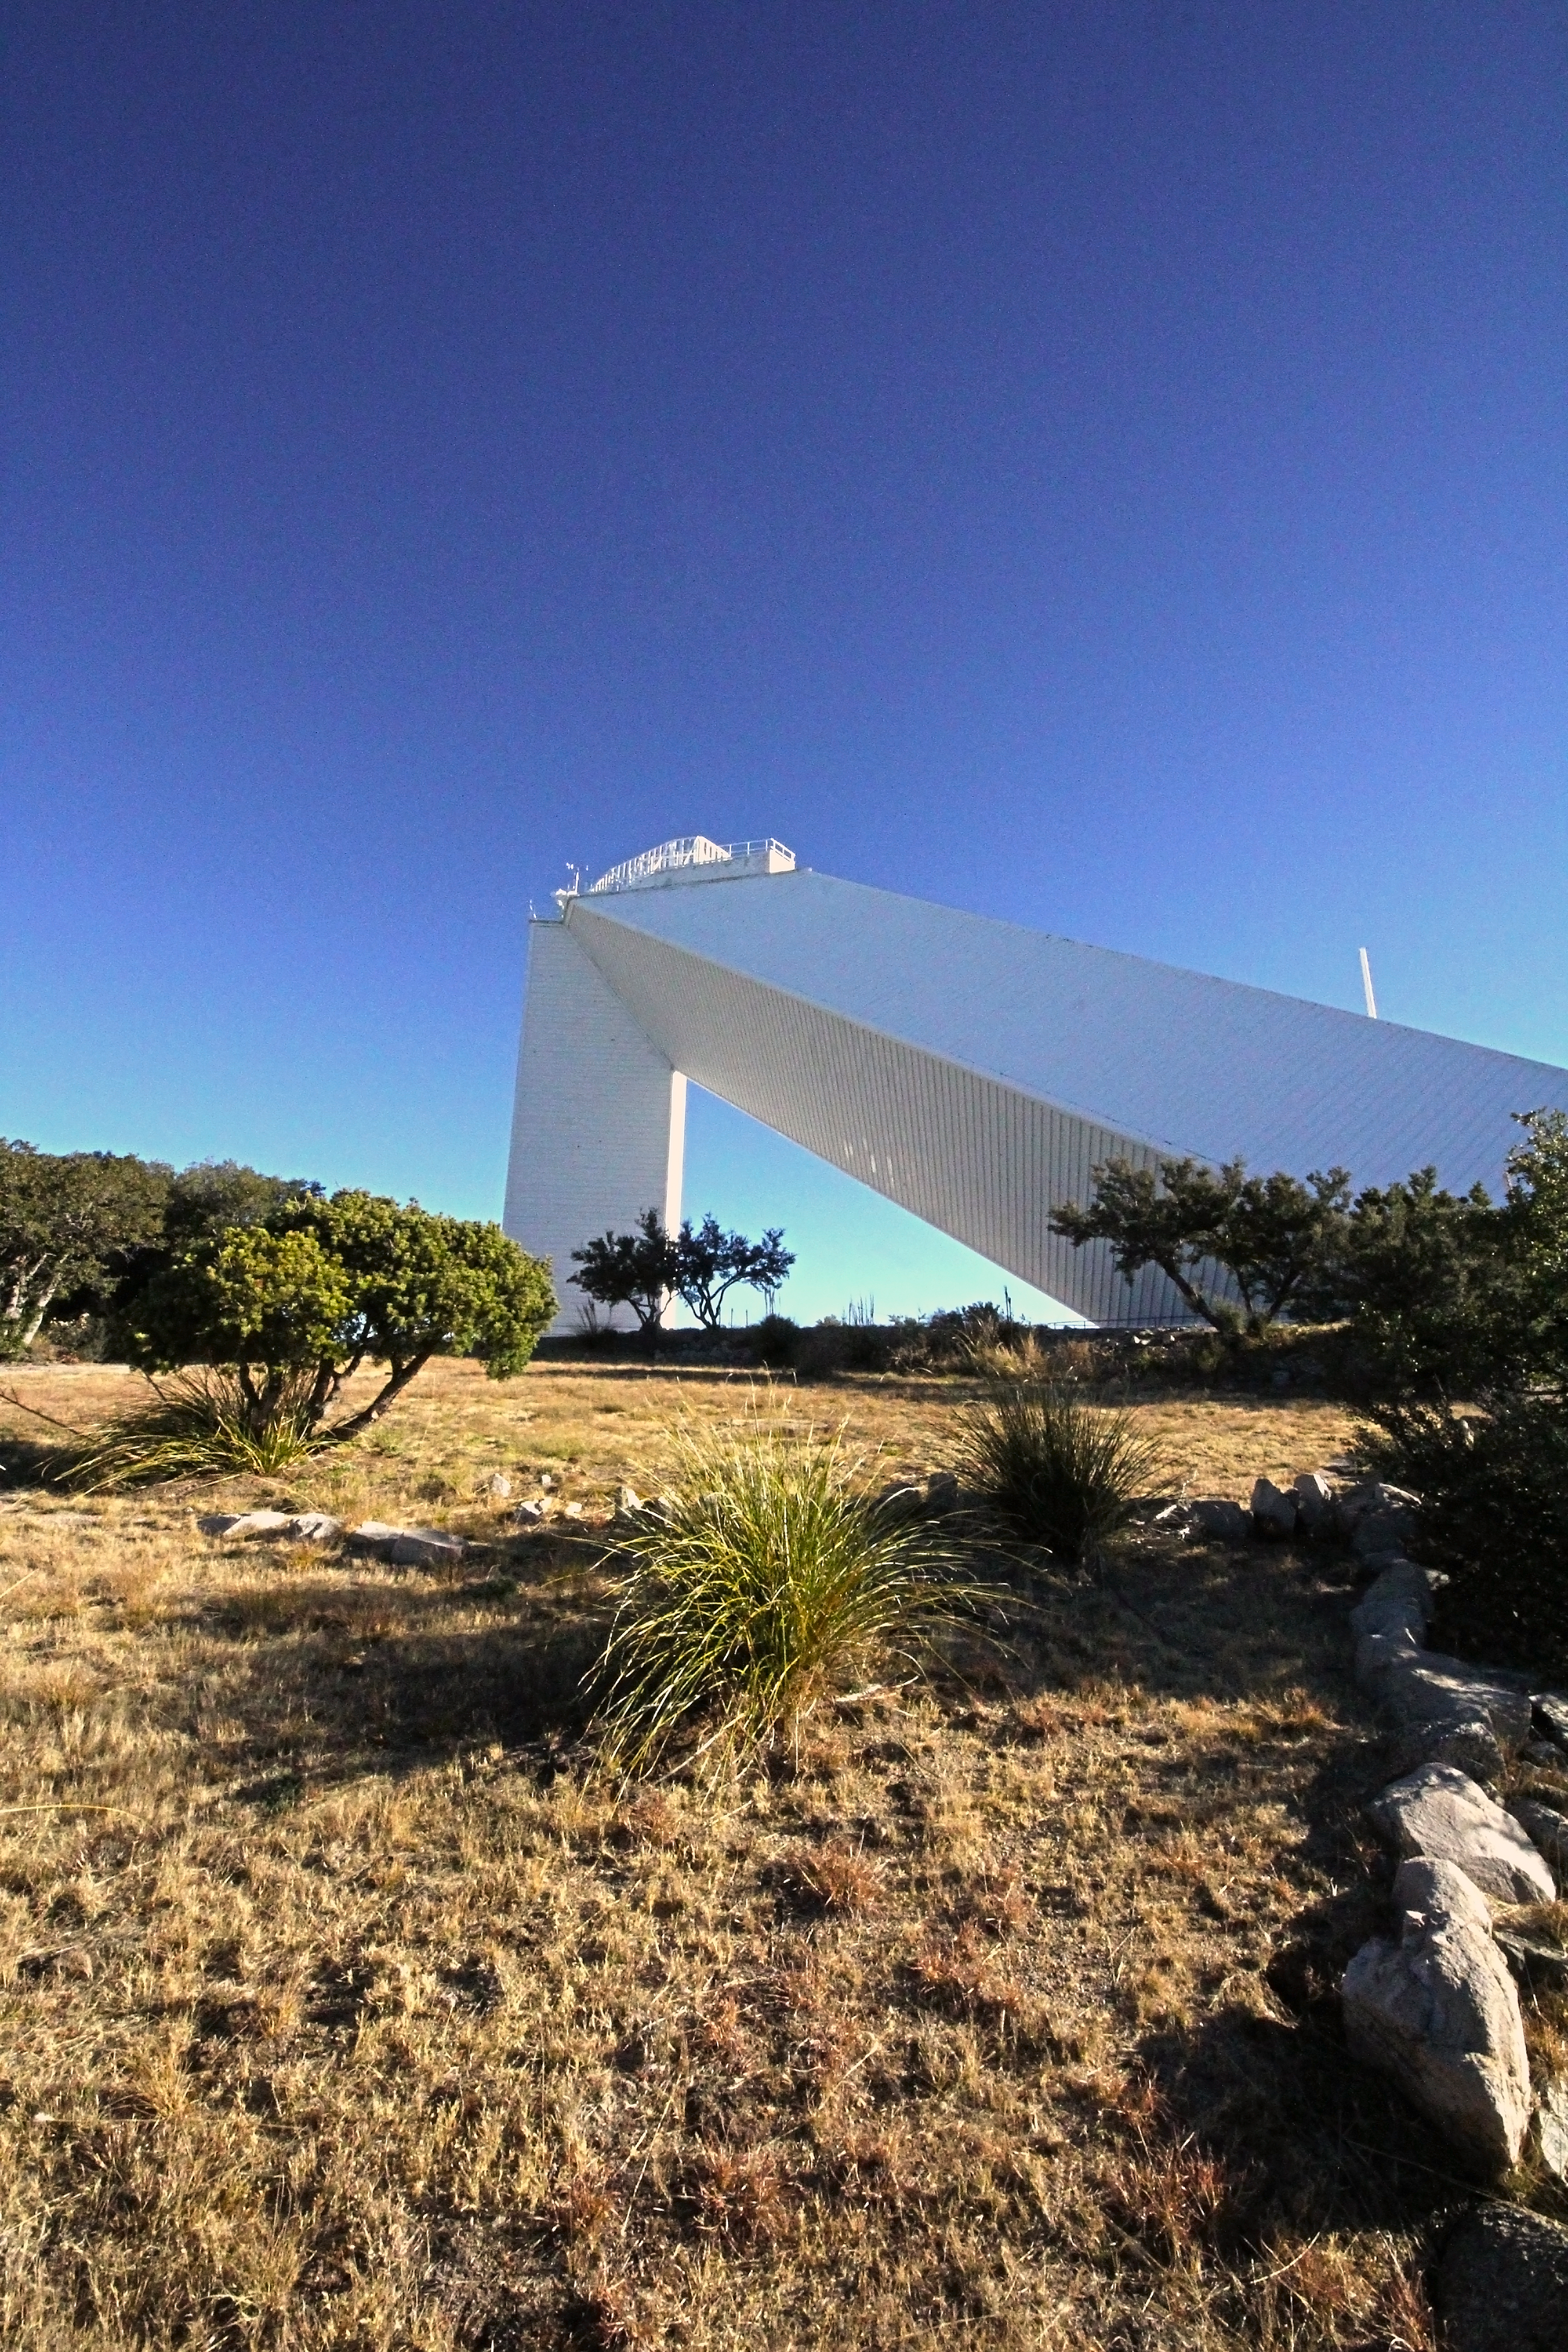

McMath-Pierce Solar Telescope

The National Solar Observatory McMath-Pierce Solar Telescope on Kitt Peak National Observatory.

Credit: P. Marenfeld & NOIRLab/NSF/AURA/